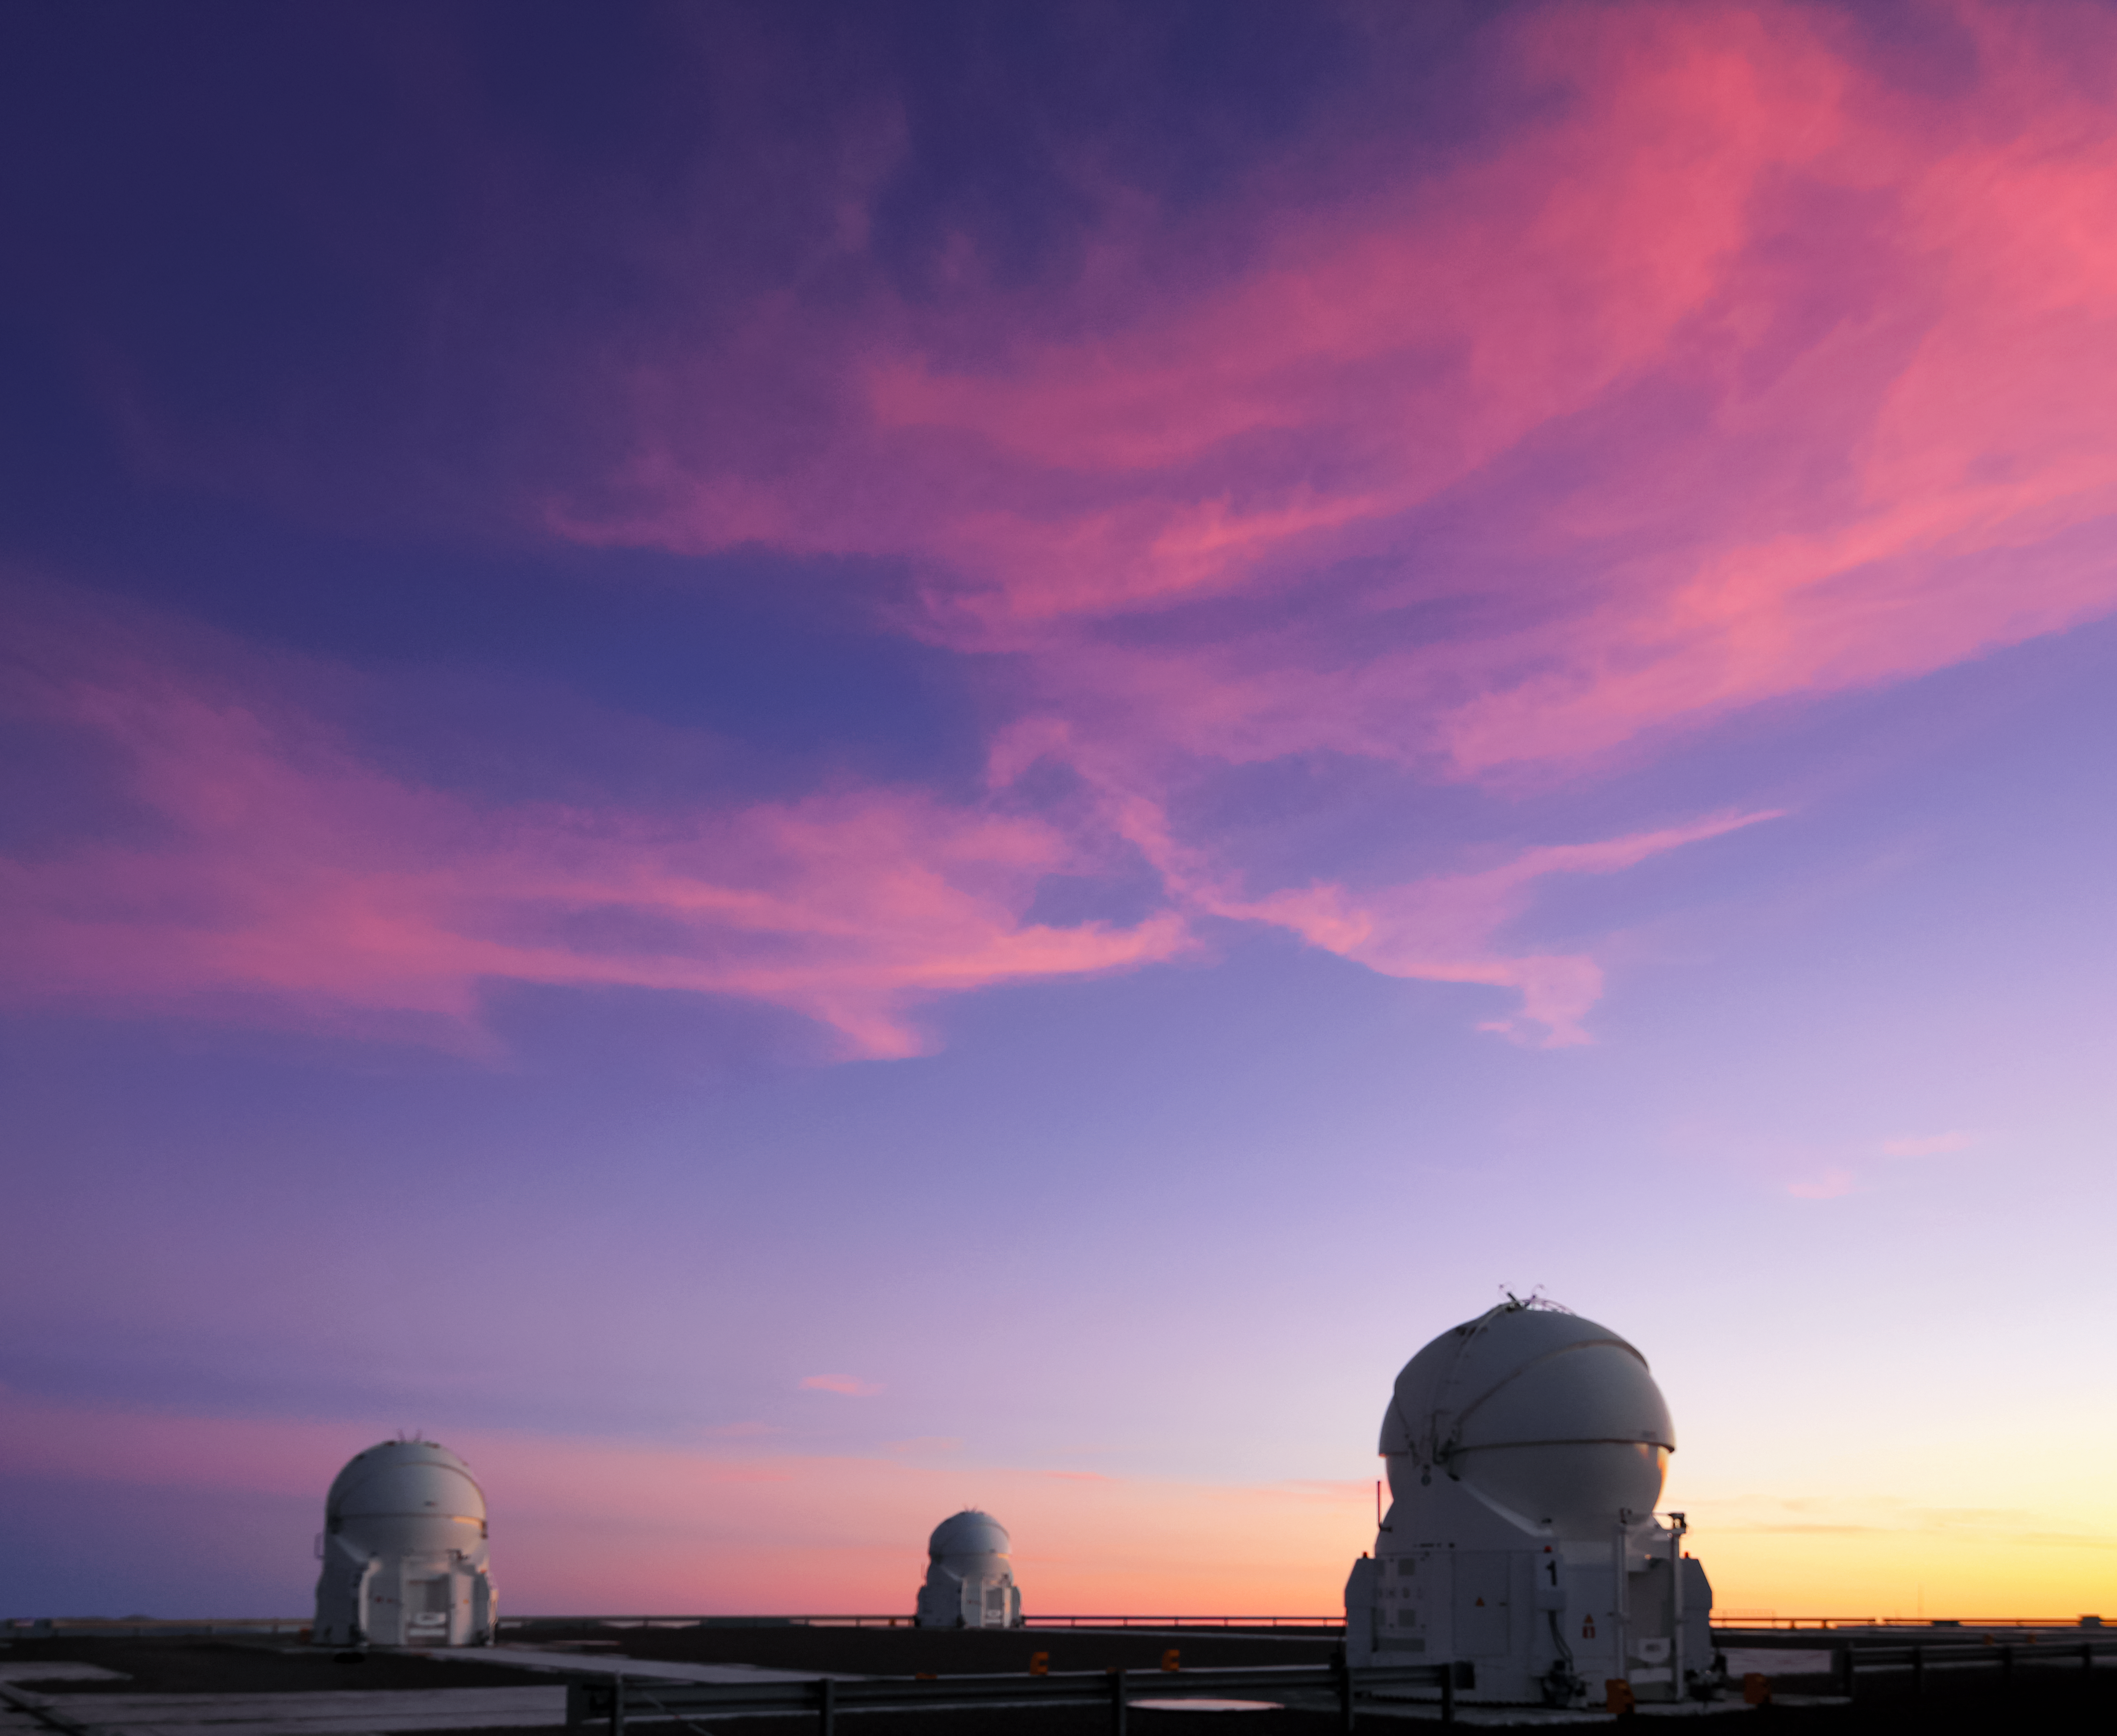

Sunset at Paranal

The last rays of sunshine colour the high-altitude clouds a deep red, standing out against the dark blue sky above ESO's Paranal Observatory in northern Chile. Three of ESO's Very Large Telescope (VLT) Auxiliary Telescopes (AT) silently await another night of observations.

Credit: D. Schreiner and S. Degezelle/ESO